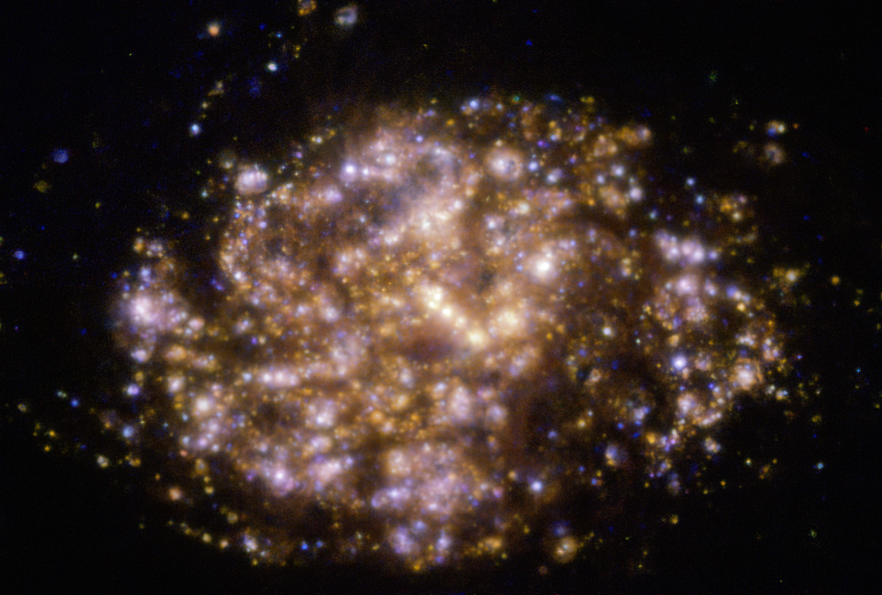

Warm gas clouds in NGC 1087 mapped with MUSE on ESO’s VLT

This image of the nearby galaxy NGC 1087 was taken with the Multi-Unit Spectroscopic Explorer (MUSE) on ESO’s Very Large Telescope (VLT) and it shows the distribution of warm gas clouds of ionised hydrogen, oxygen and sulphur gas, marking the presence of newly born stars.

NGC 1087 is a spiral galaxy located approximately 80 million light-years from Earth in the constellation of Cetus.

The images were taken as part of the Physics at High Angular resolution in Nearby GalaxieS (PHANGS) project, which is making high-resolution observations of nearby galaxies with telescopes operating across the electromagnetic spectrum.

Credit: ESO/PHANGS